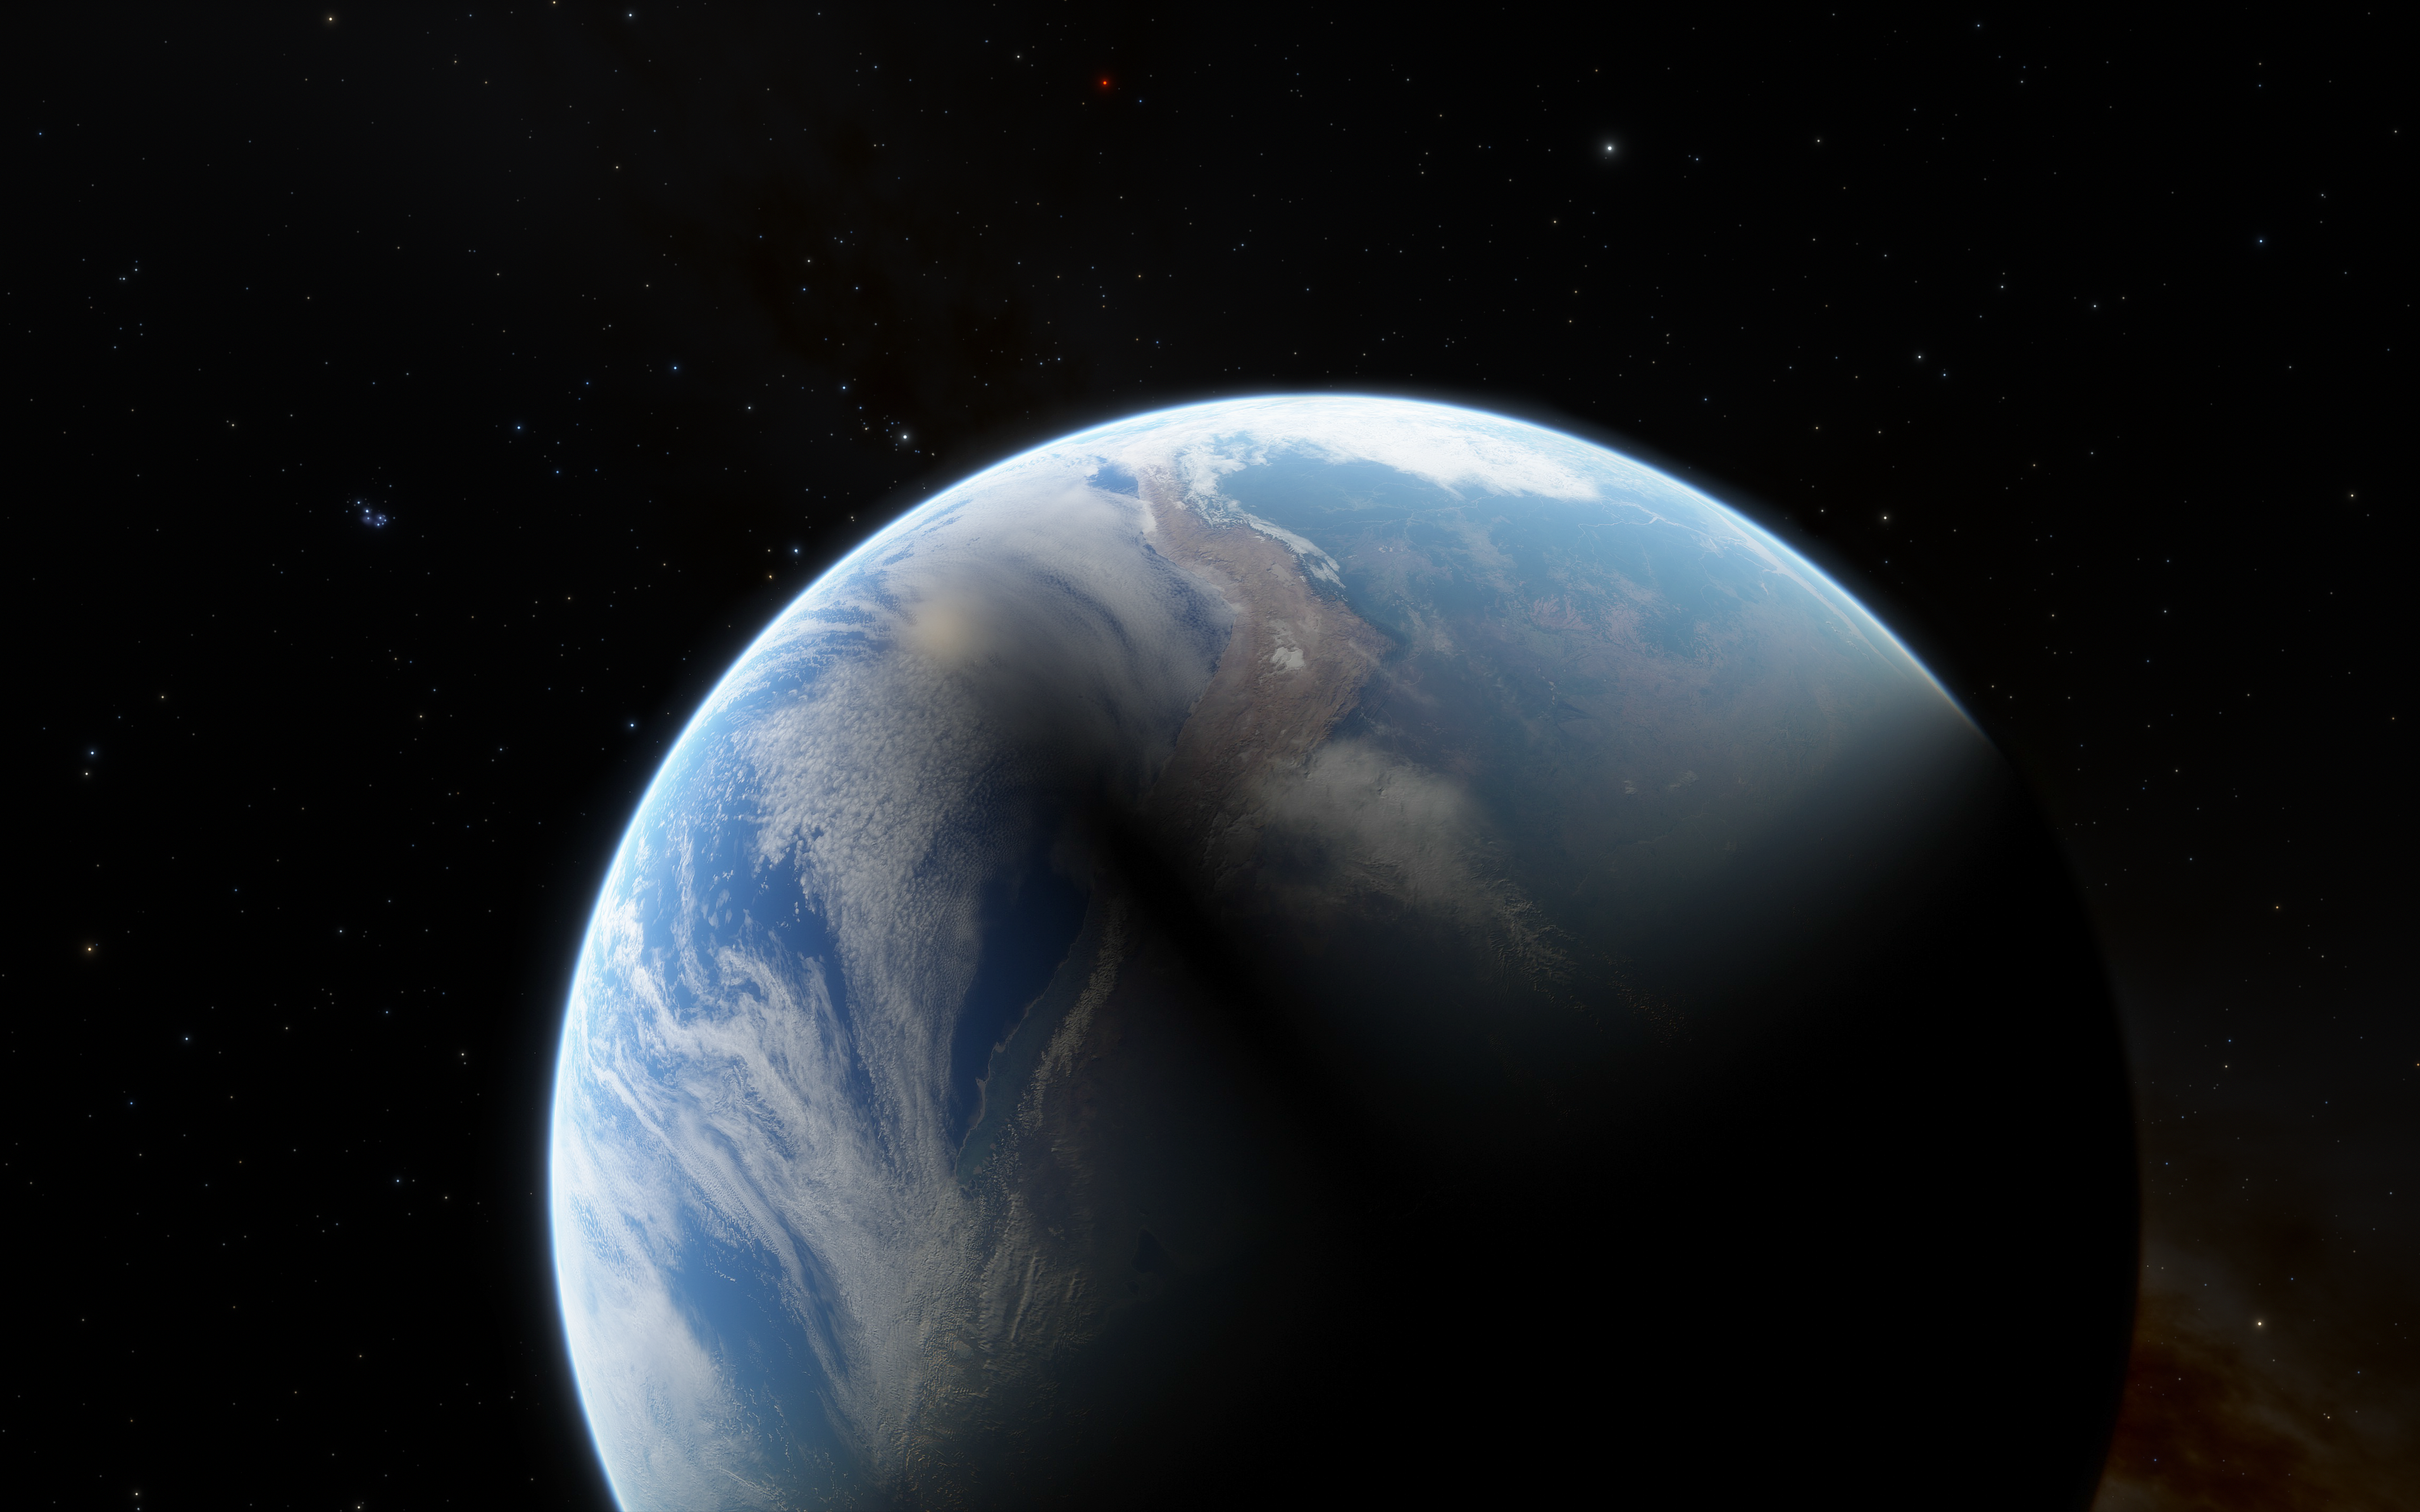

Path of 2019 total solar eclipse

The path traced by a total solar eclipse over ESO’s La Silla Observatory on 2 July 2019. The last total solar eclipse visible from La Silla took place at the end of the 16th century, and the next will not be until the year 2231. To celebrate this year’s event ESO held an eclipse viewing event at the Observatory, which brought together local visitors, international tourists, researchers, and the media to experience the eclipse together.

Credit: ESO/L.Calcada